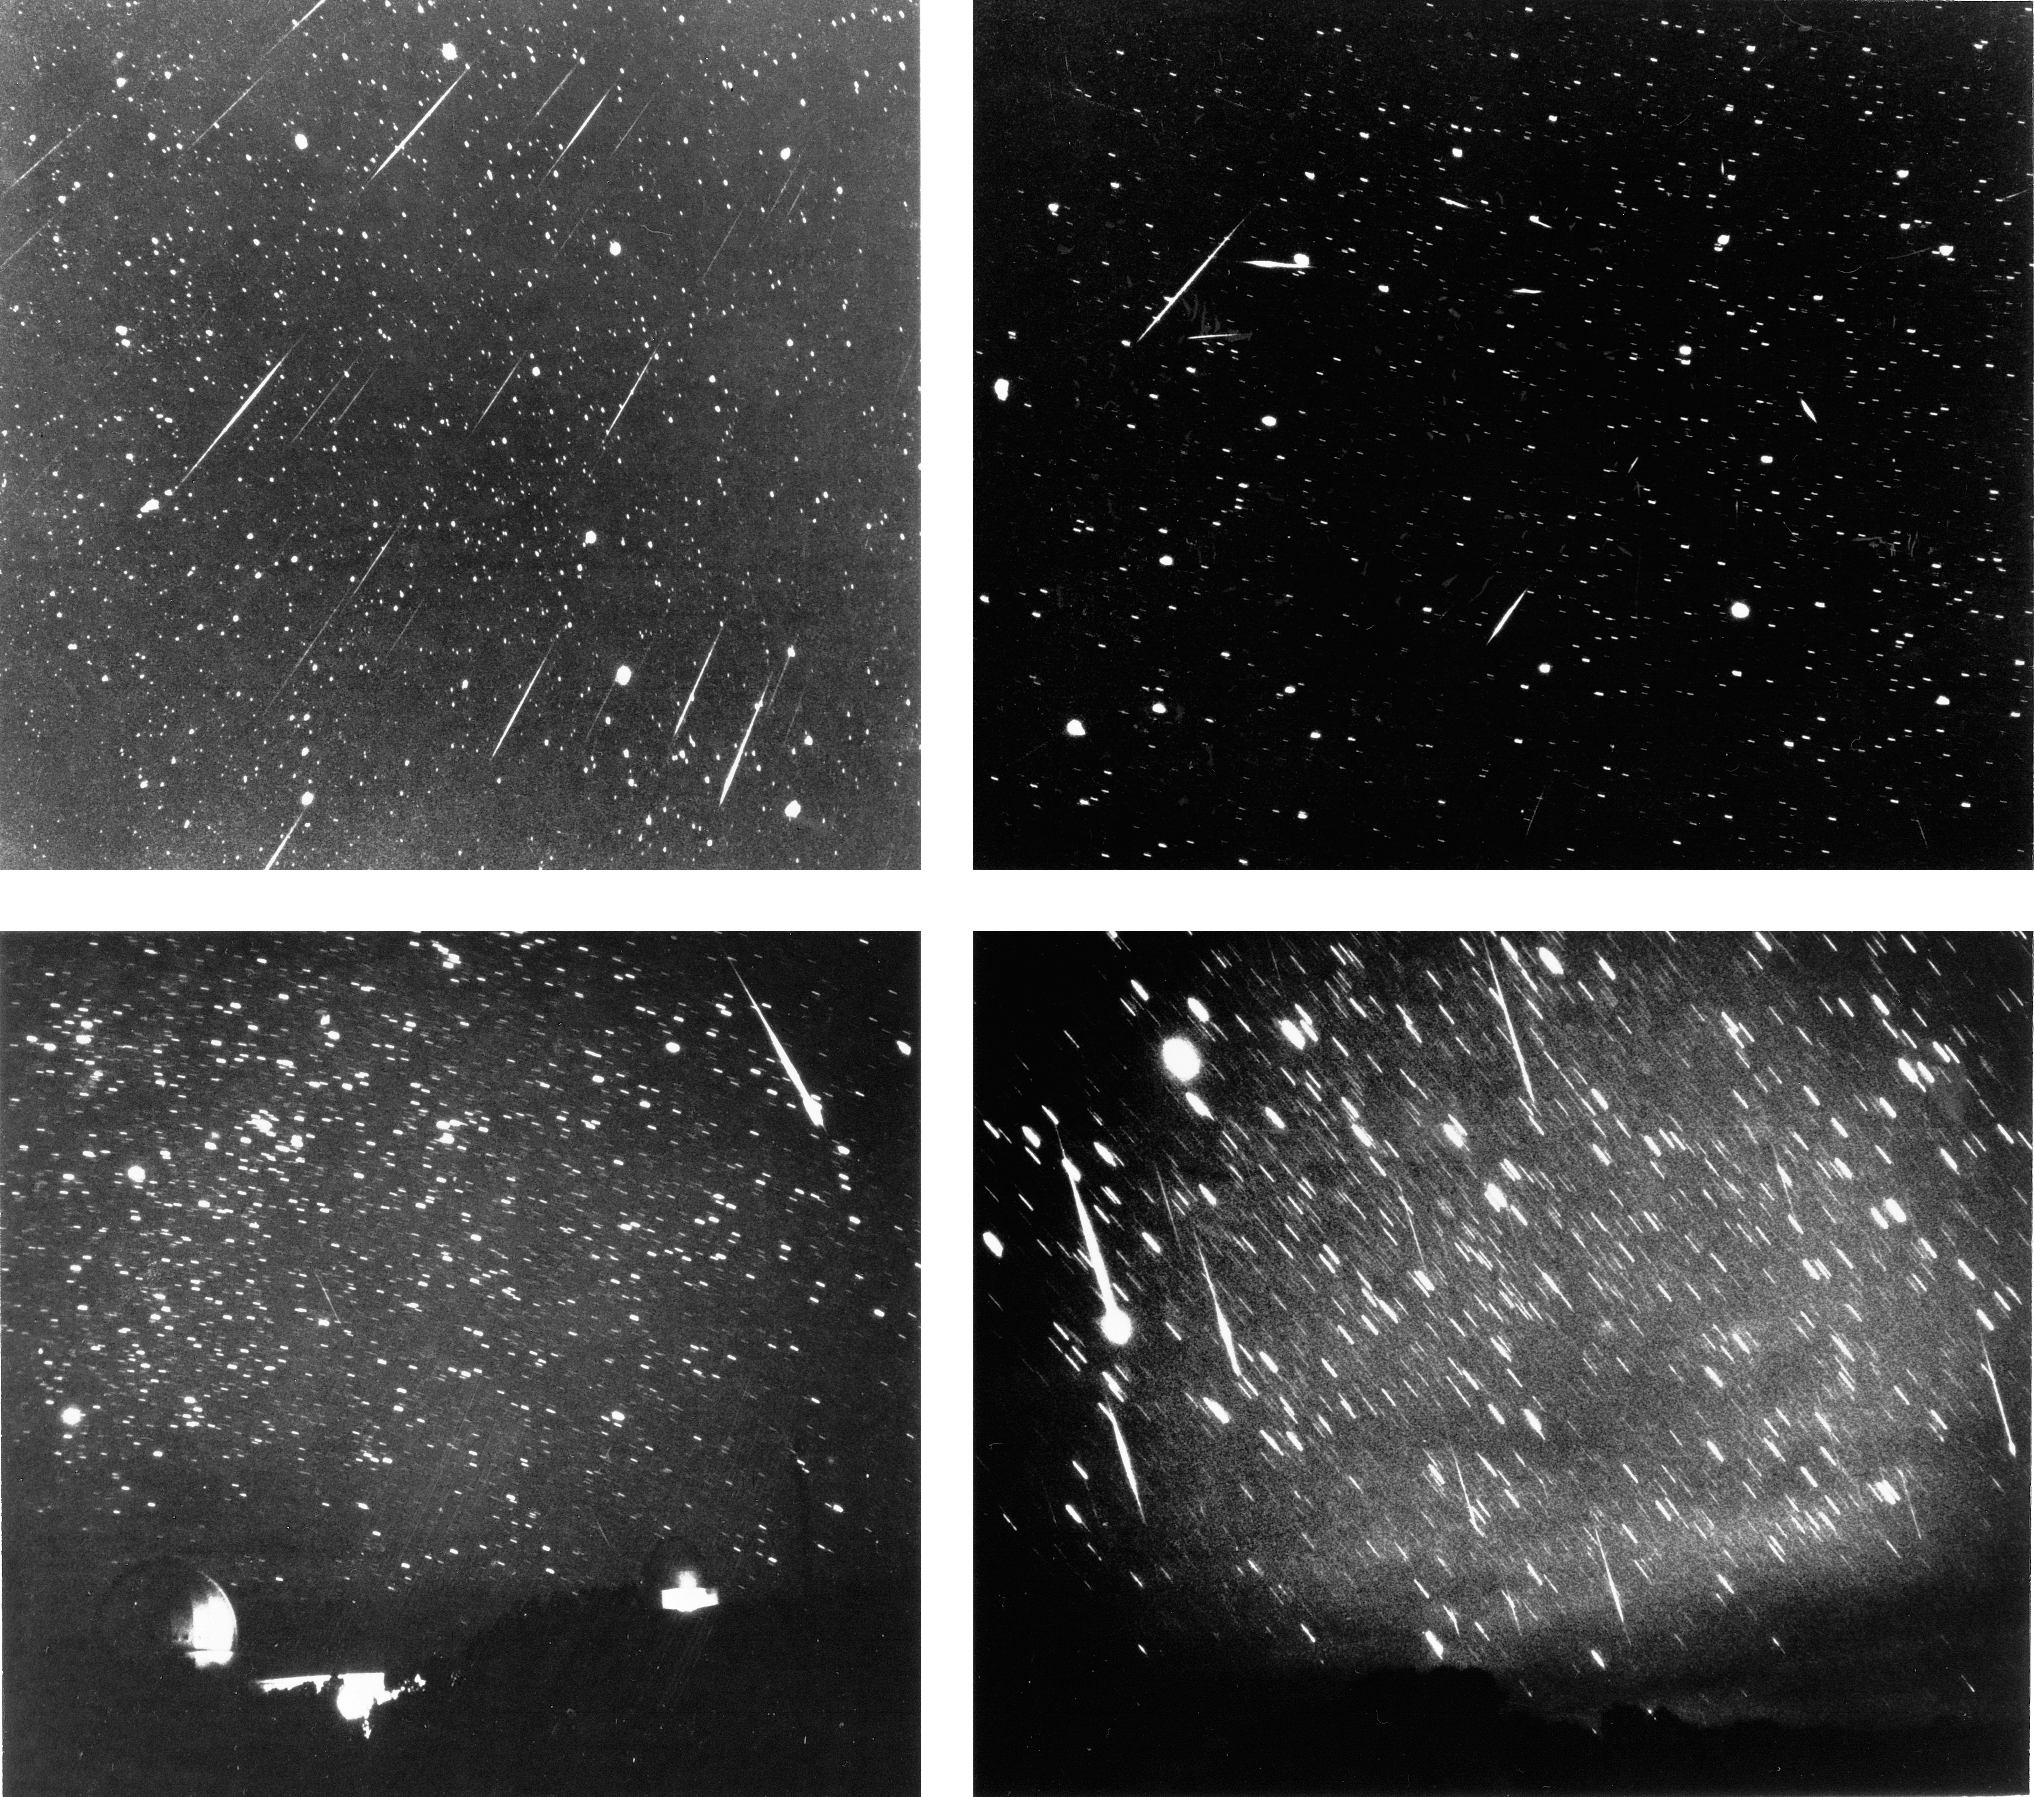

Leonid meteor shower

Four views of the Leonid meteor shower of 1966, a peak year for this active yearly shower. The next Leonid peak is in the years 1998 to 2000. The Leonids make their appearance, and take their name, from a point in the constellation Leo. These pictures were taken on November 18th, 1966, from the Kitt Peak National Observatory near Tucson, Arizona. (The digital images were replaced in January 2001 by better scans from the original film.)

Credit: NOIRLab/NSF/AURA